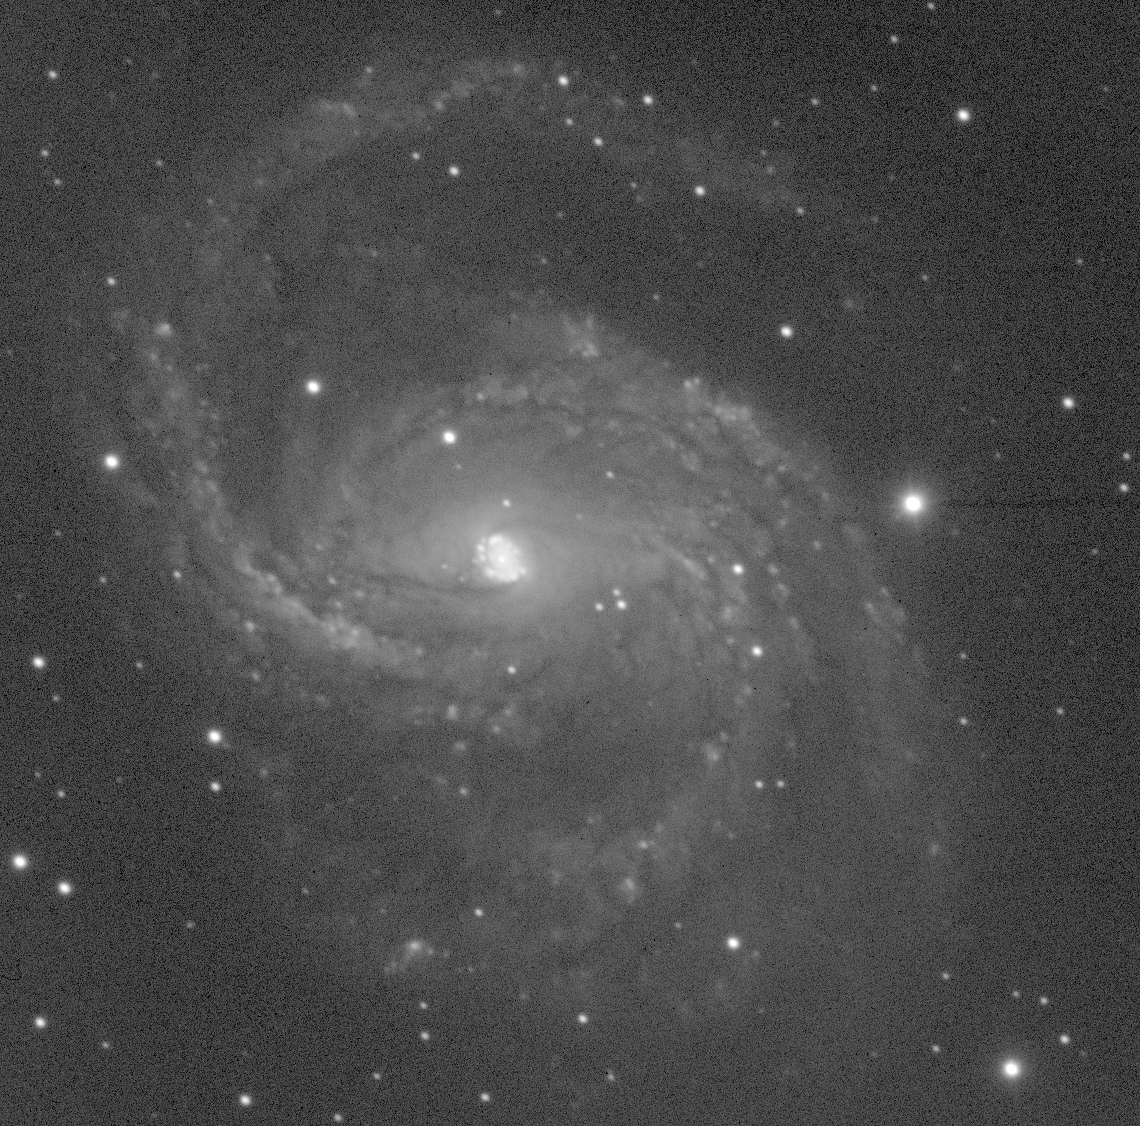

Spiral galaxy NGC 6951

NGC6951 in blue light (B band)

Credit: Shardha Jogee (Yale)/WIYN/NOIRLab/NSF